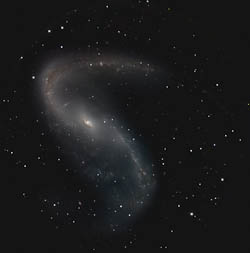

Infrared image of NGC 2442 by FLAMINGOS-2

Infrared image of NGC 2442 based on FLAMINGOS-2 first light images in J, H, and K.

Credit: Gemini Observatory/AURA